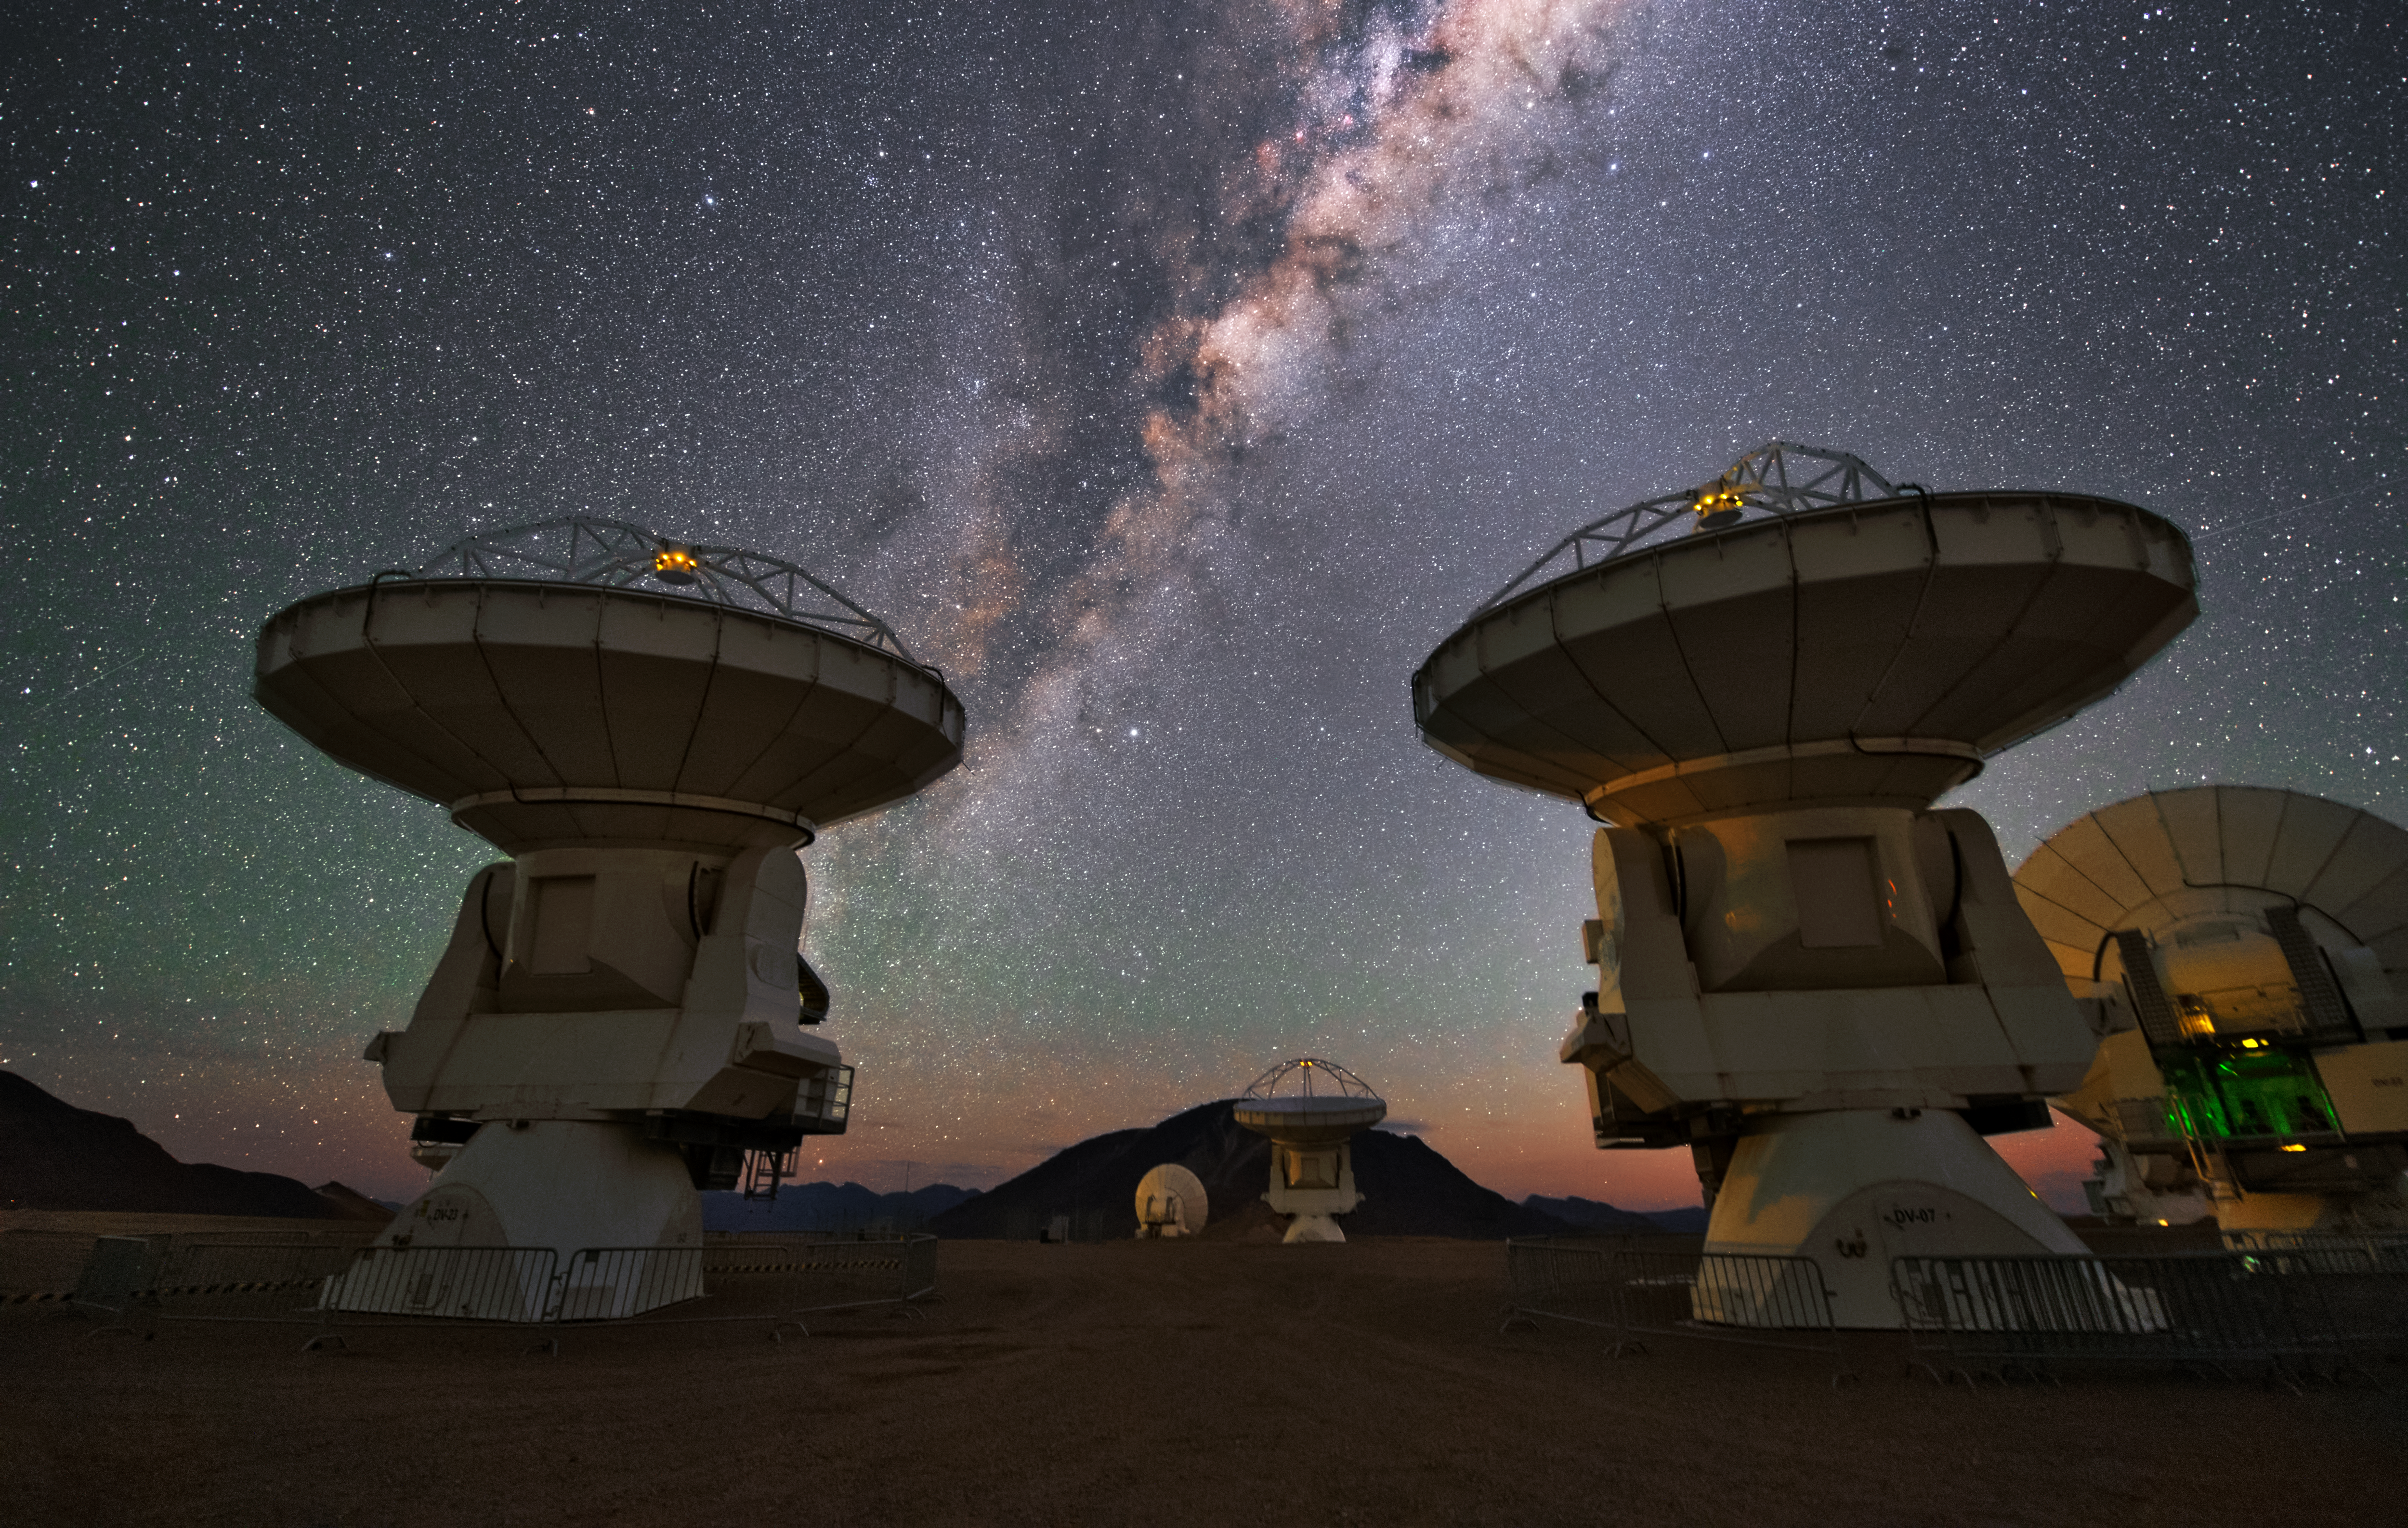

ALMA antennas

Several ALMA antennas reach their dishes high up into the sky, where the bright Milky Way is illuminating the scenery.

Credit: ESO/Y. Beletsky